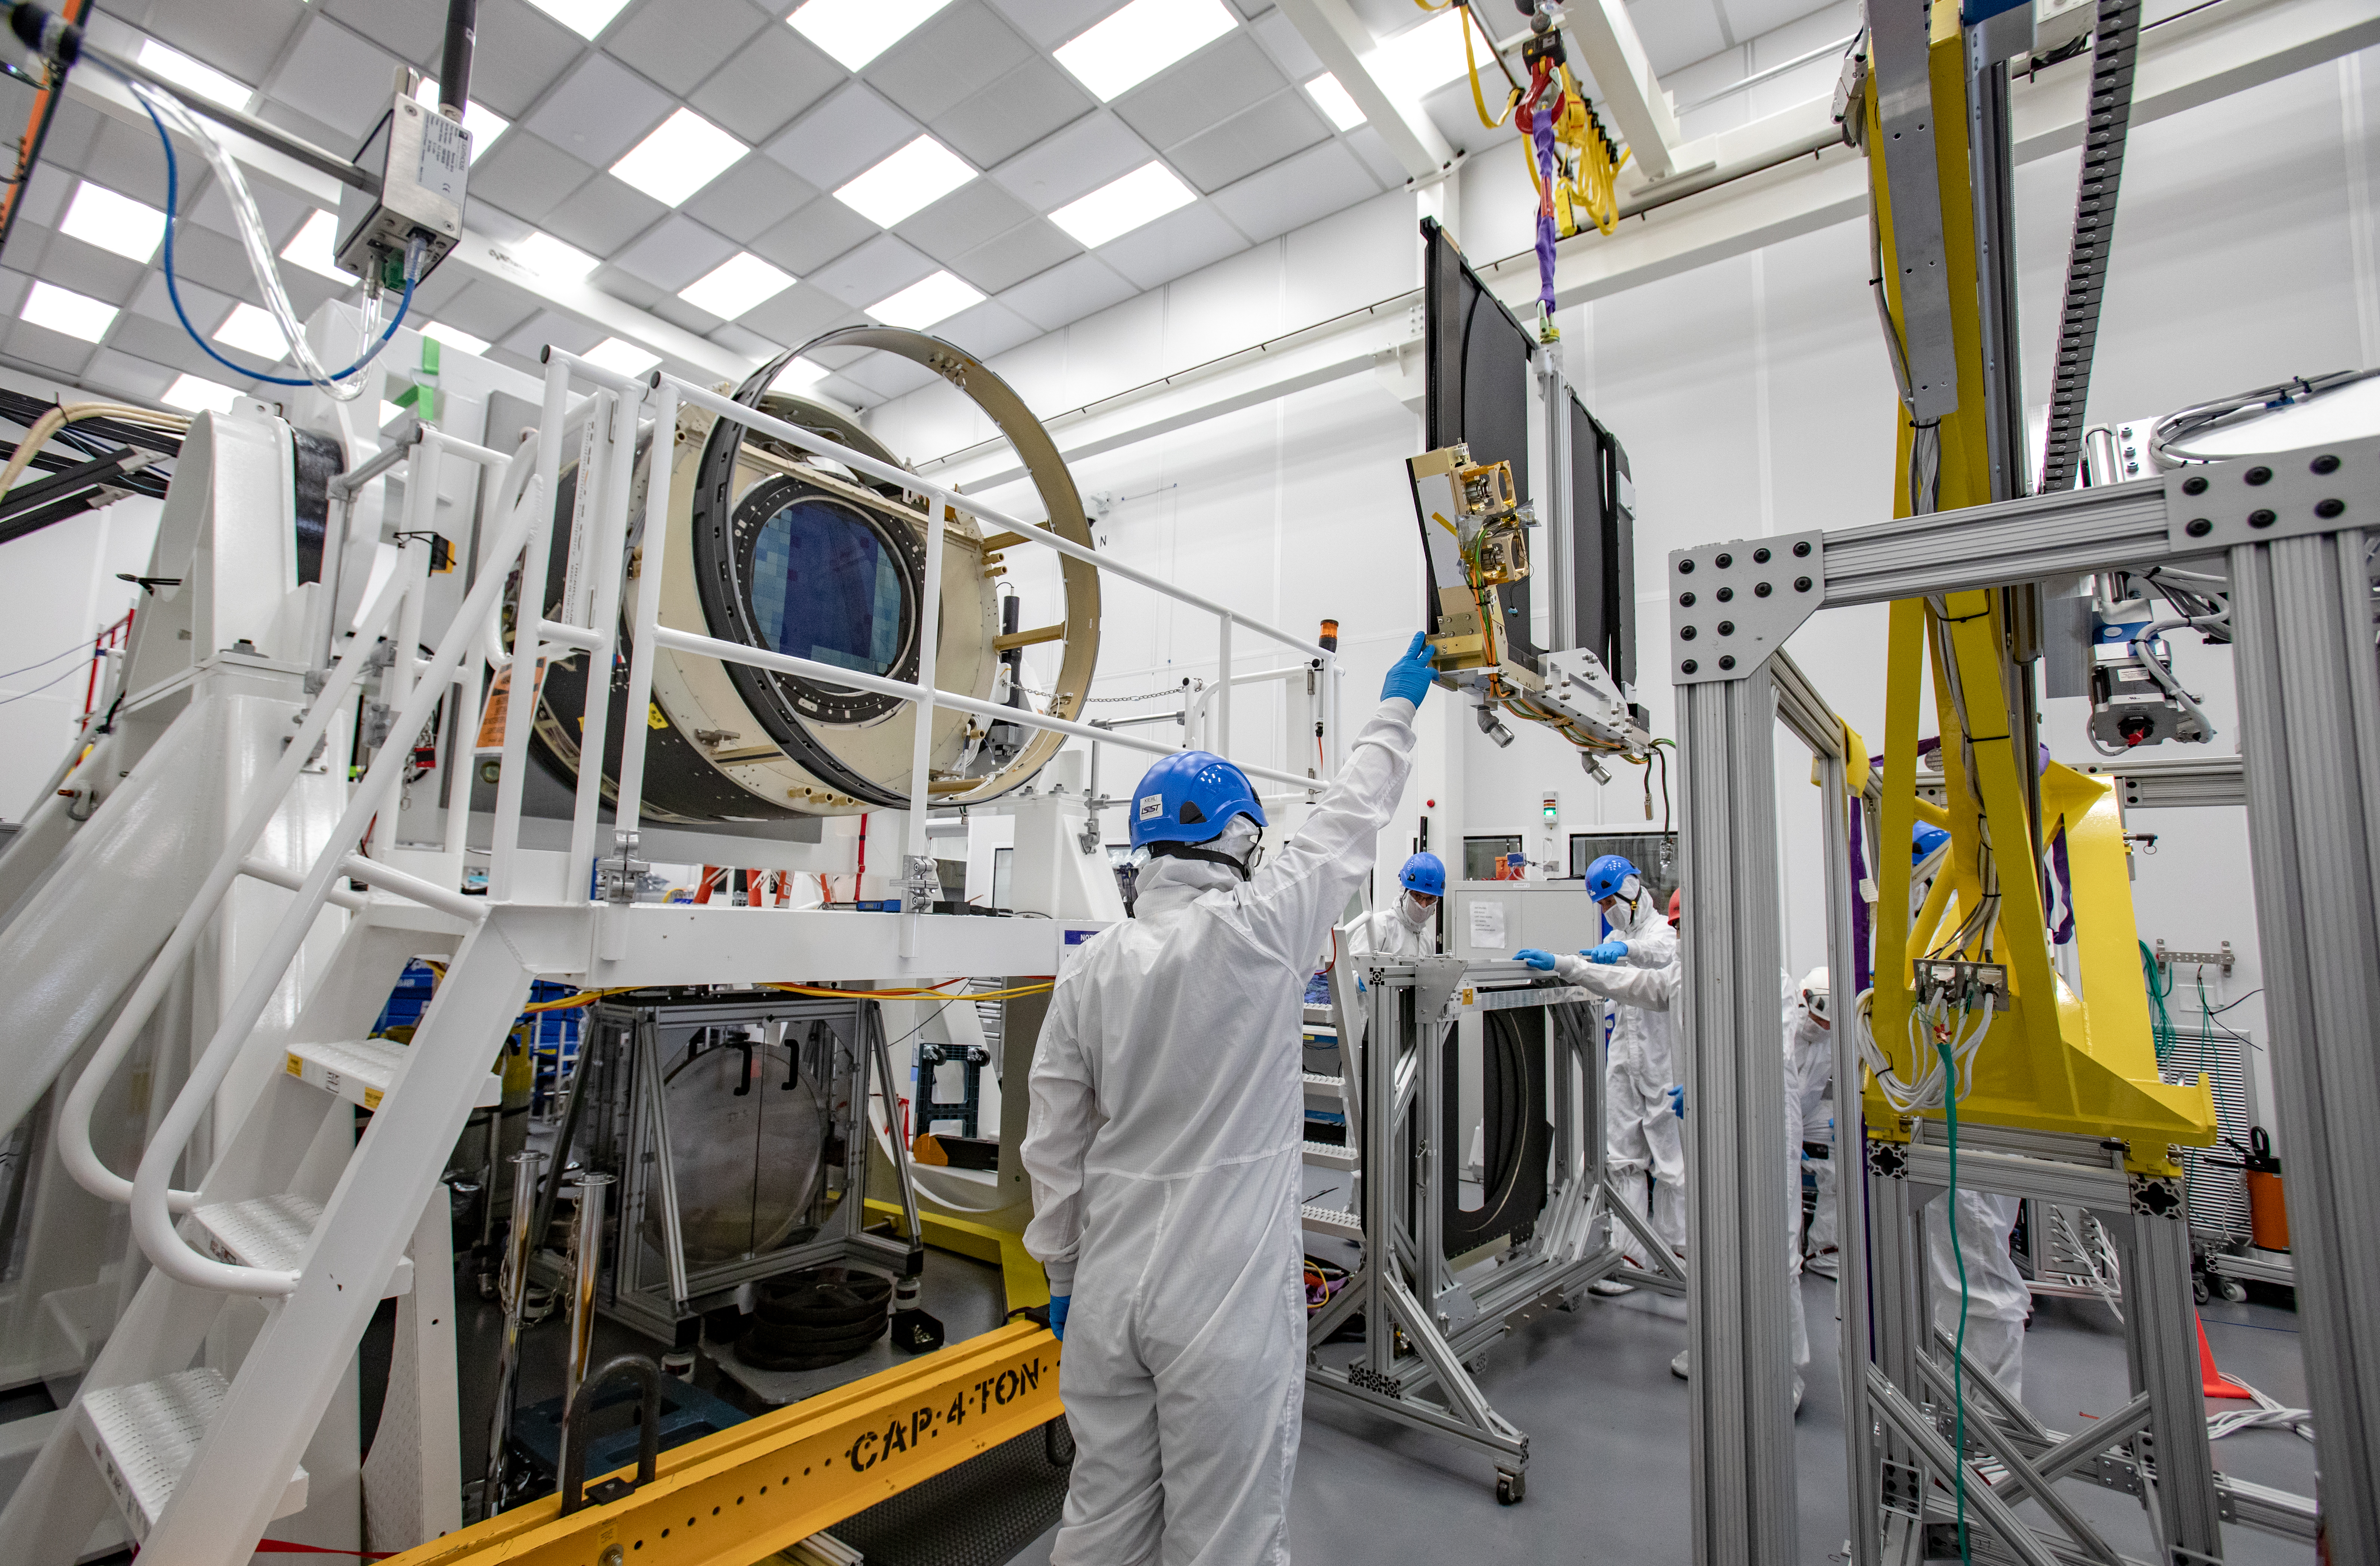

LSST Shutter Installation To Camera Body

The LSST camera team successfully attached the shutter to the camera body on June 8.

Credit: Jacqueline Ramseyer Orrell/SLAC National Accelerator Laboratory